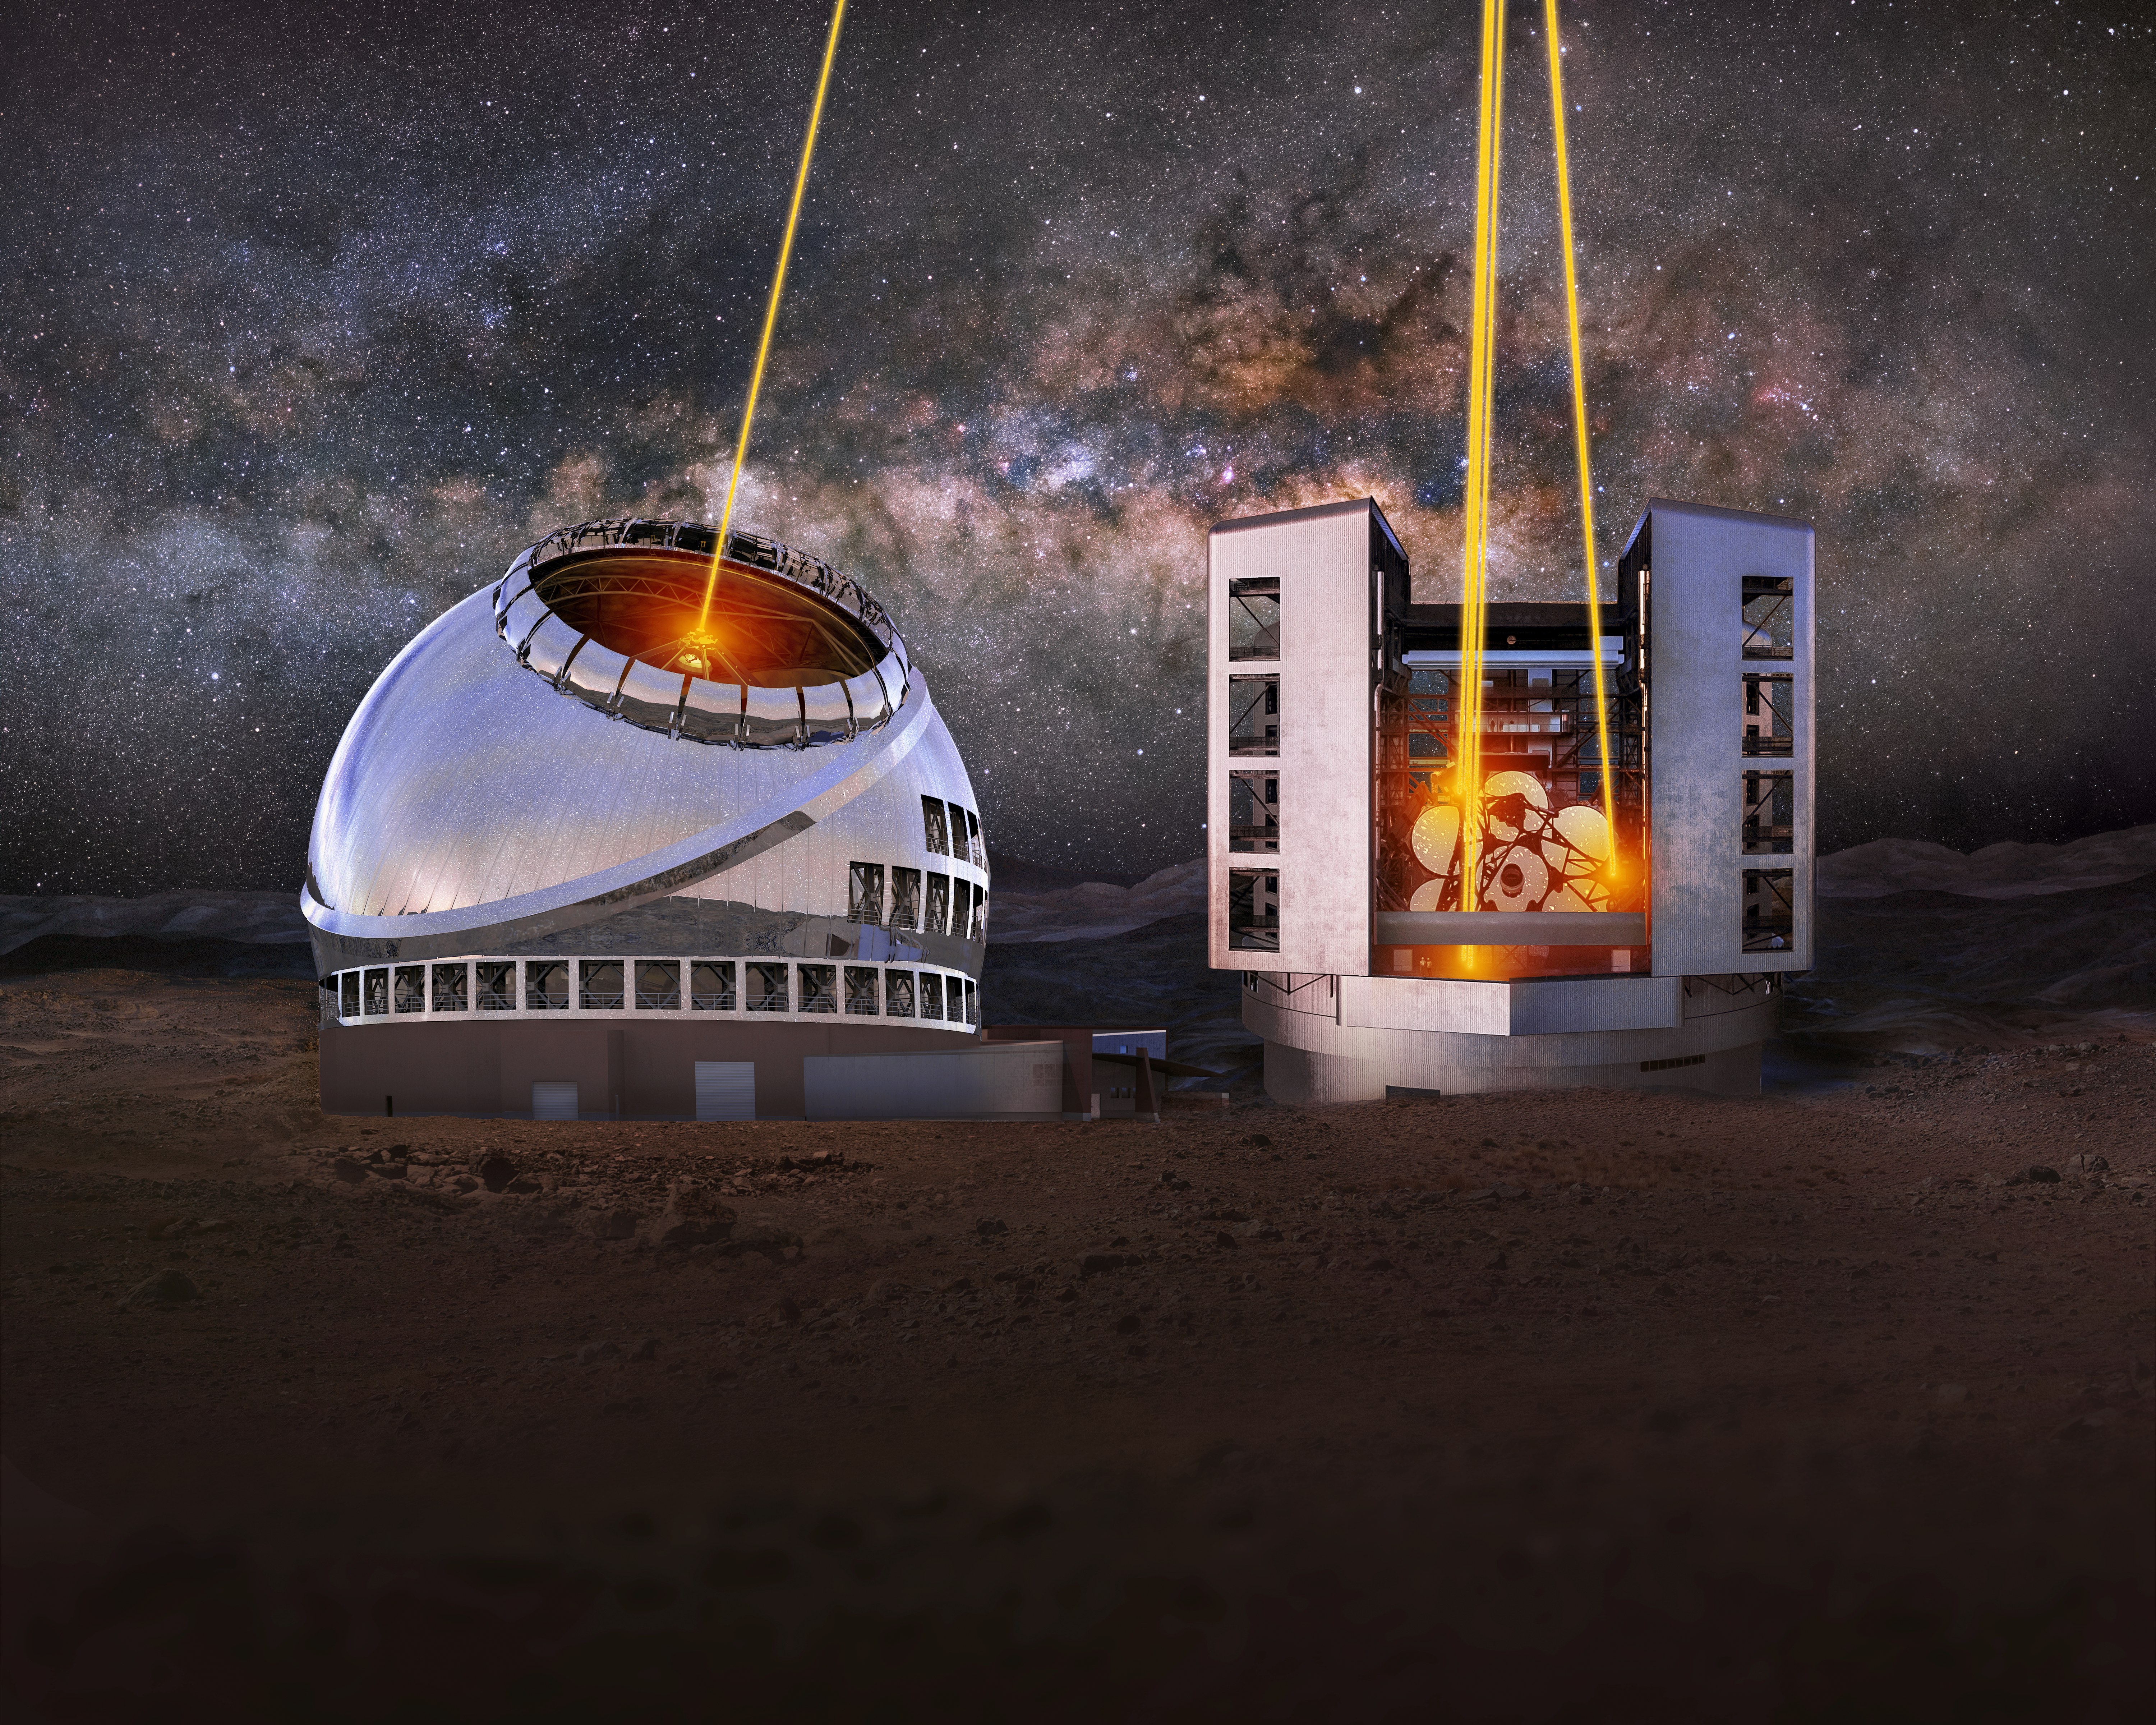

US-ELTP Giant Magellan Telescope and Thirty Meter Telescope Laser Guide Stars

An artist's rendering of the US-ELTP Thirty Meter Telescope (TMT) (left) and Giant Magellan Telescope (GMT) (right) with their Laser Guide Stars (LGS) turned on.

Credit: US-ELTP (TIO/NOIRLab/GMTO)